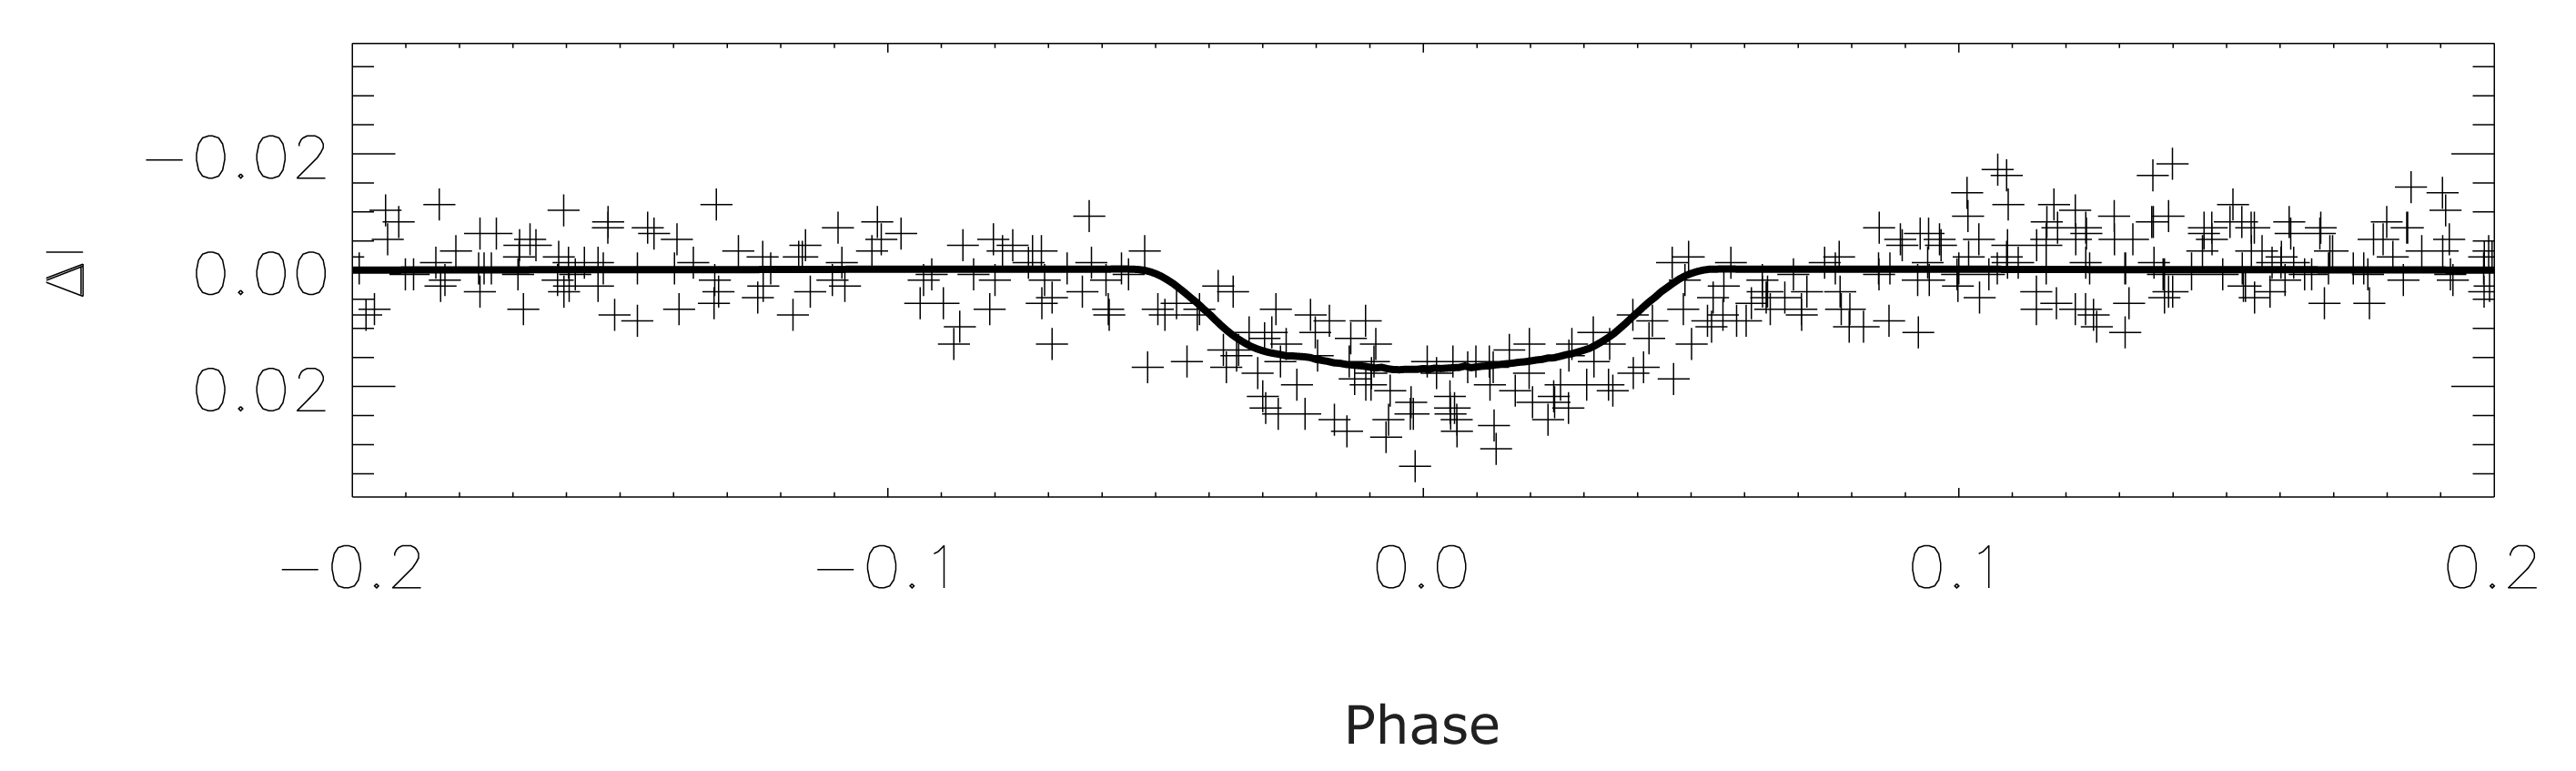

Observed brightness variation of OGLE-TR-3

This chart shows the brightness variation ("light-curve") of the star OGLE-TR-3 obtained during the OGLE observations. The crosses correspond to the observations and the fully drawn curve represents a model fit, with the stellar parameters from the analysis of the UVES spectra (1 solar radius and 1 solar mass) and the planetary parameters from the velocity analysis (0.6 Jupiter mass). The best fit allows determination of the planet''s size as about 200,000 km (1.4 times the size of Jupiter).

Credit: ESO